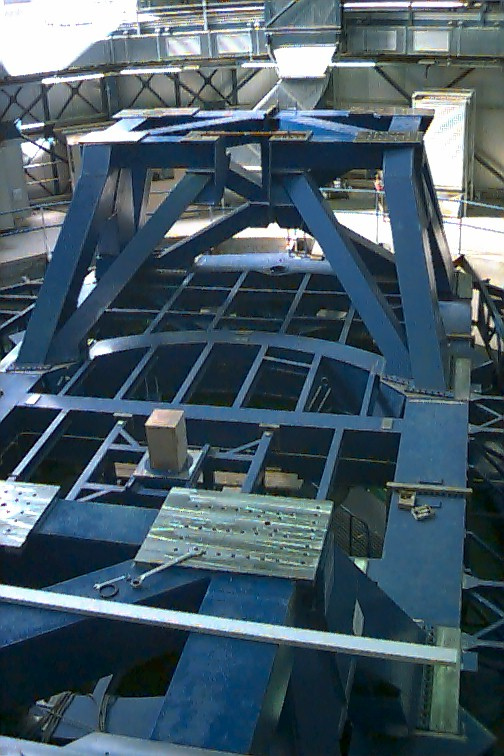

VLT UT1

UT1 with the lower intermediate structures installed. Of particular interest were the developments around the UT1 telescope which grew in size both horizontally and vertically. The outer parts of the baseframe and the remainder of the hydrostatic bearings and pipework were installed. Thus the entire top of the pier was filled in by the large circular structure of the azimuth baseframe.

Credit: ESO